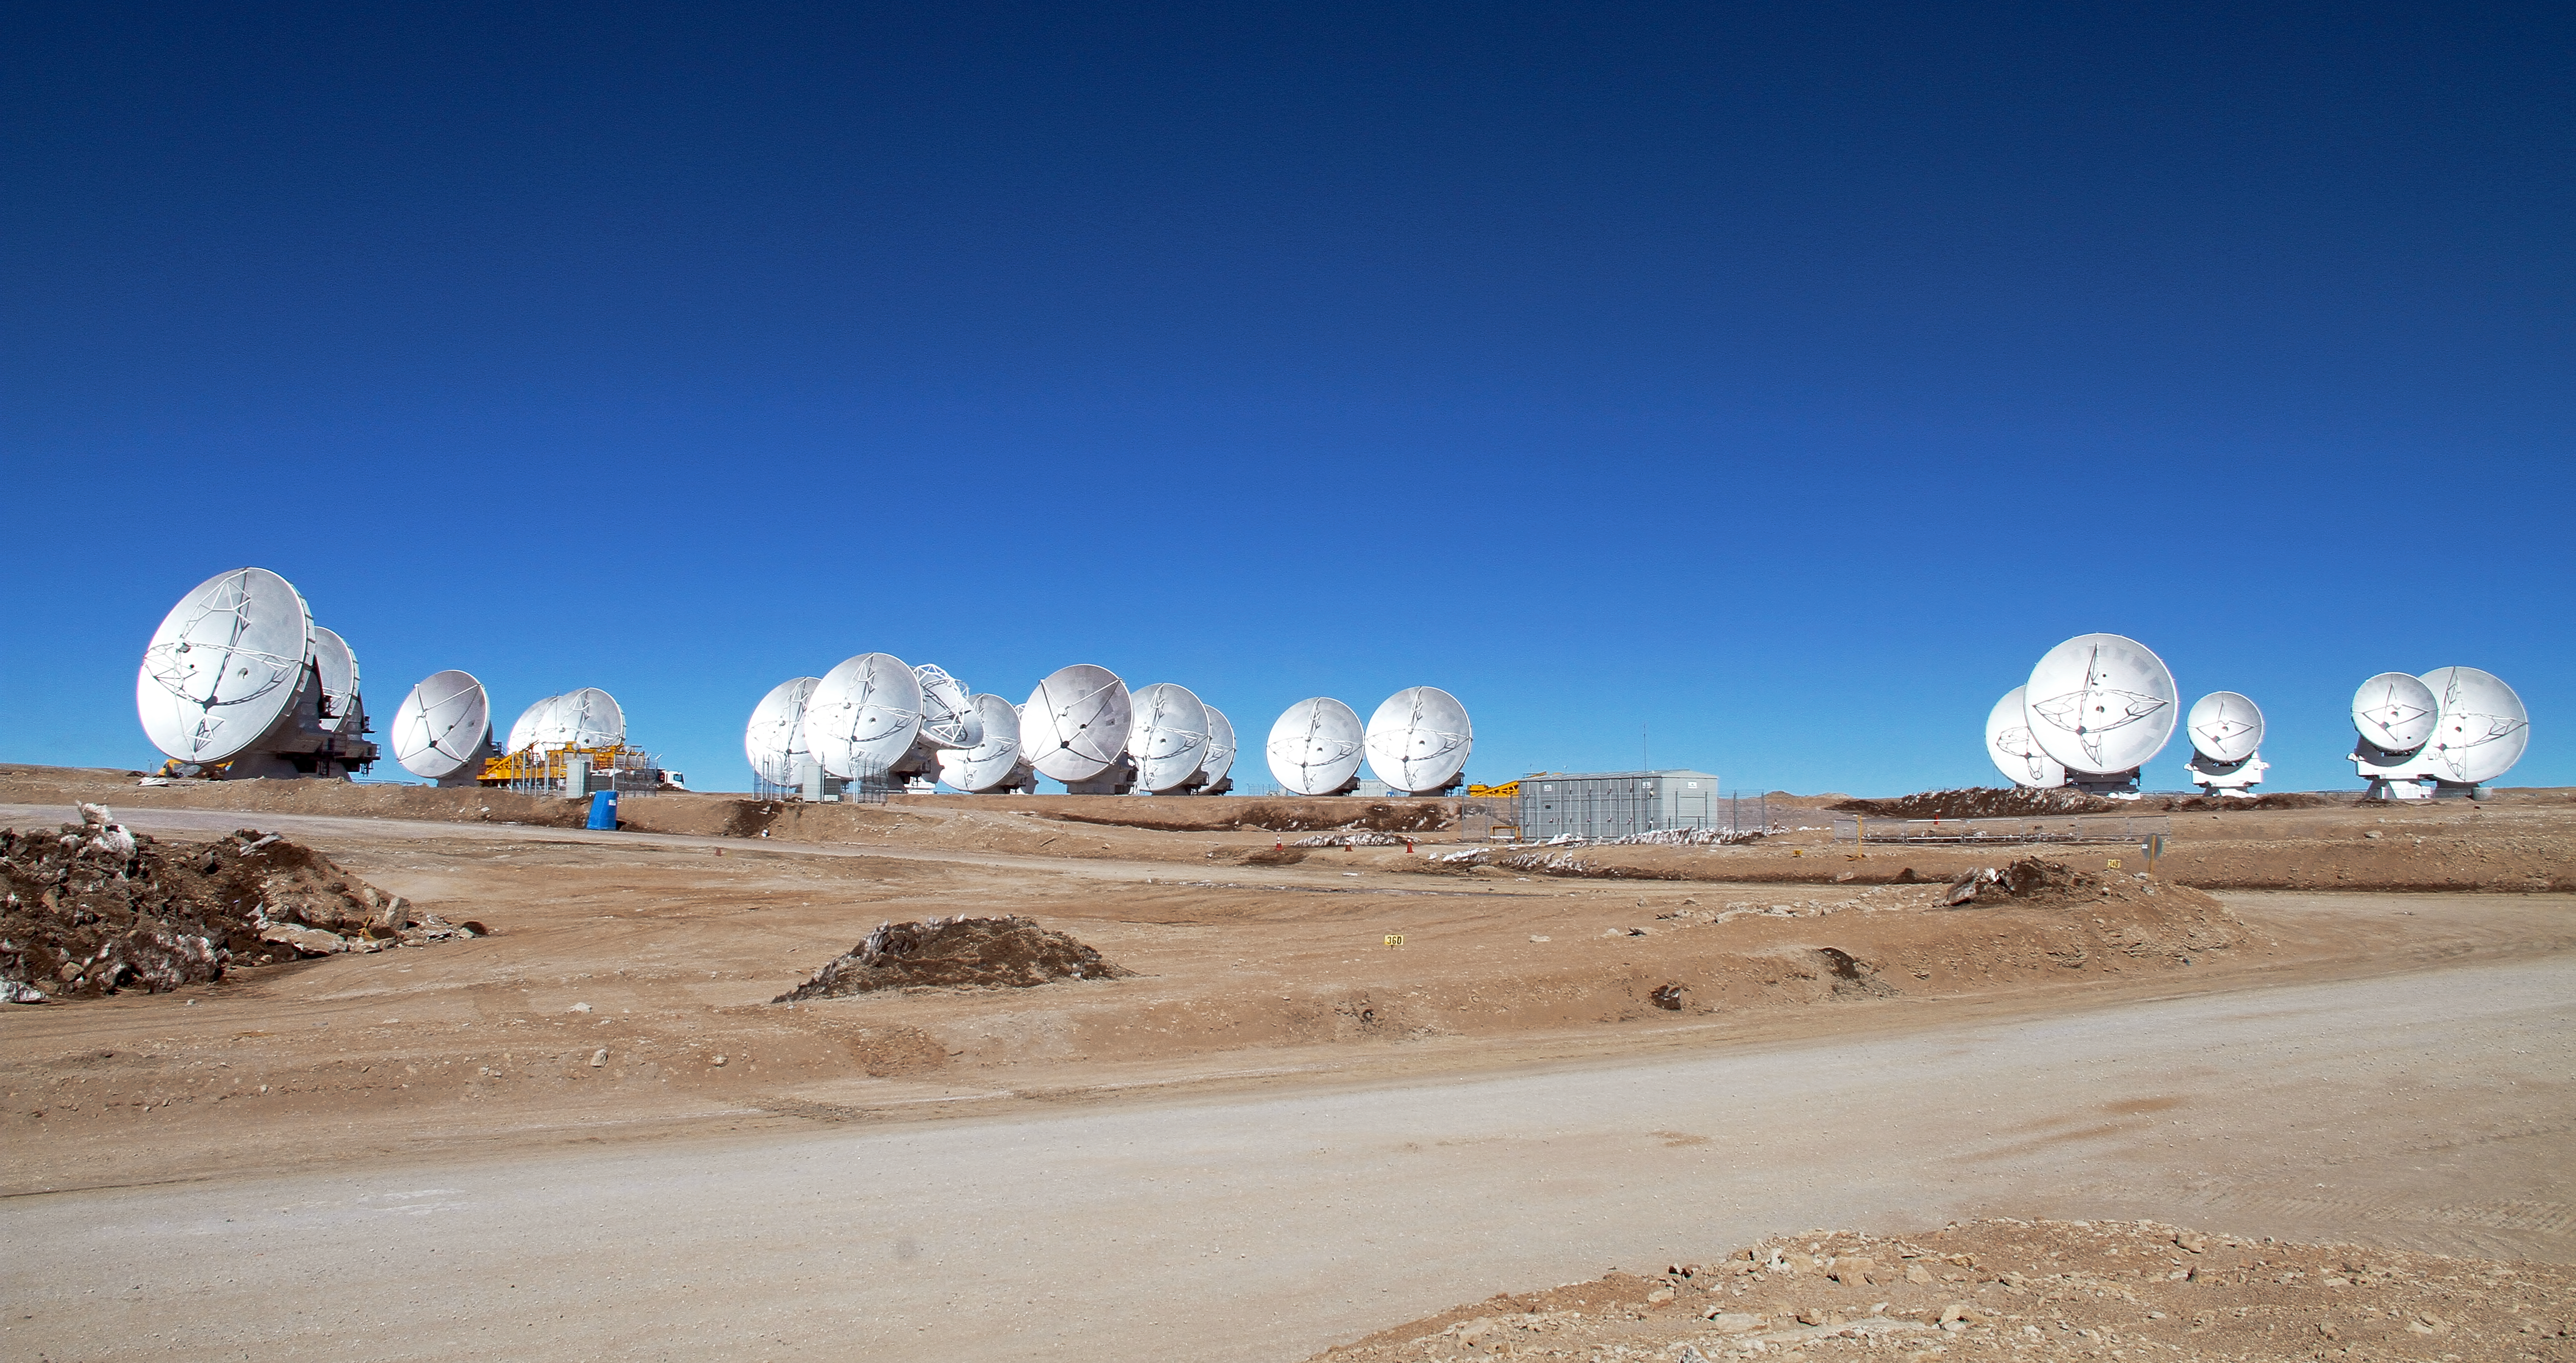

Nineteen ALMA antennas on the Chajnantor plateau

This picture of the ALMA antennas on the Chajnantor Plateau, 5000 m above sea level, was taken a few days before the start of ALMA Early Science. Nineteen antennas are on the plateau.

Credit: ALMA (ESO/NAOJ/NRAO)/W. Garnier (ALMA)